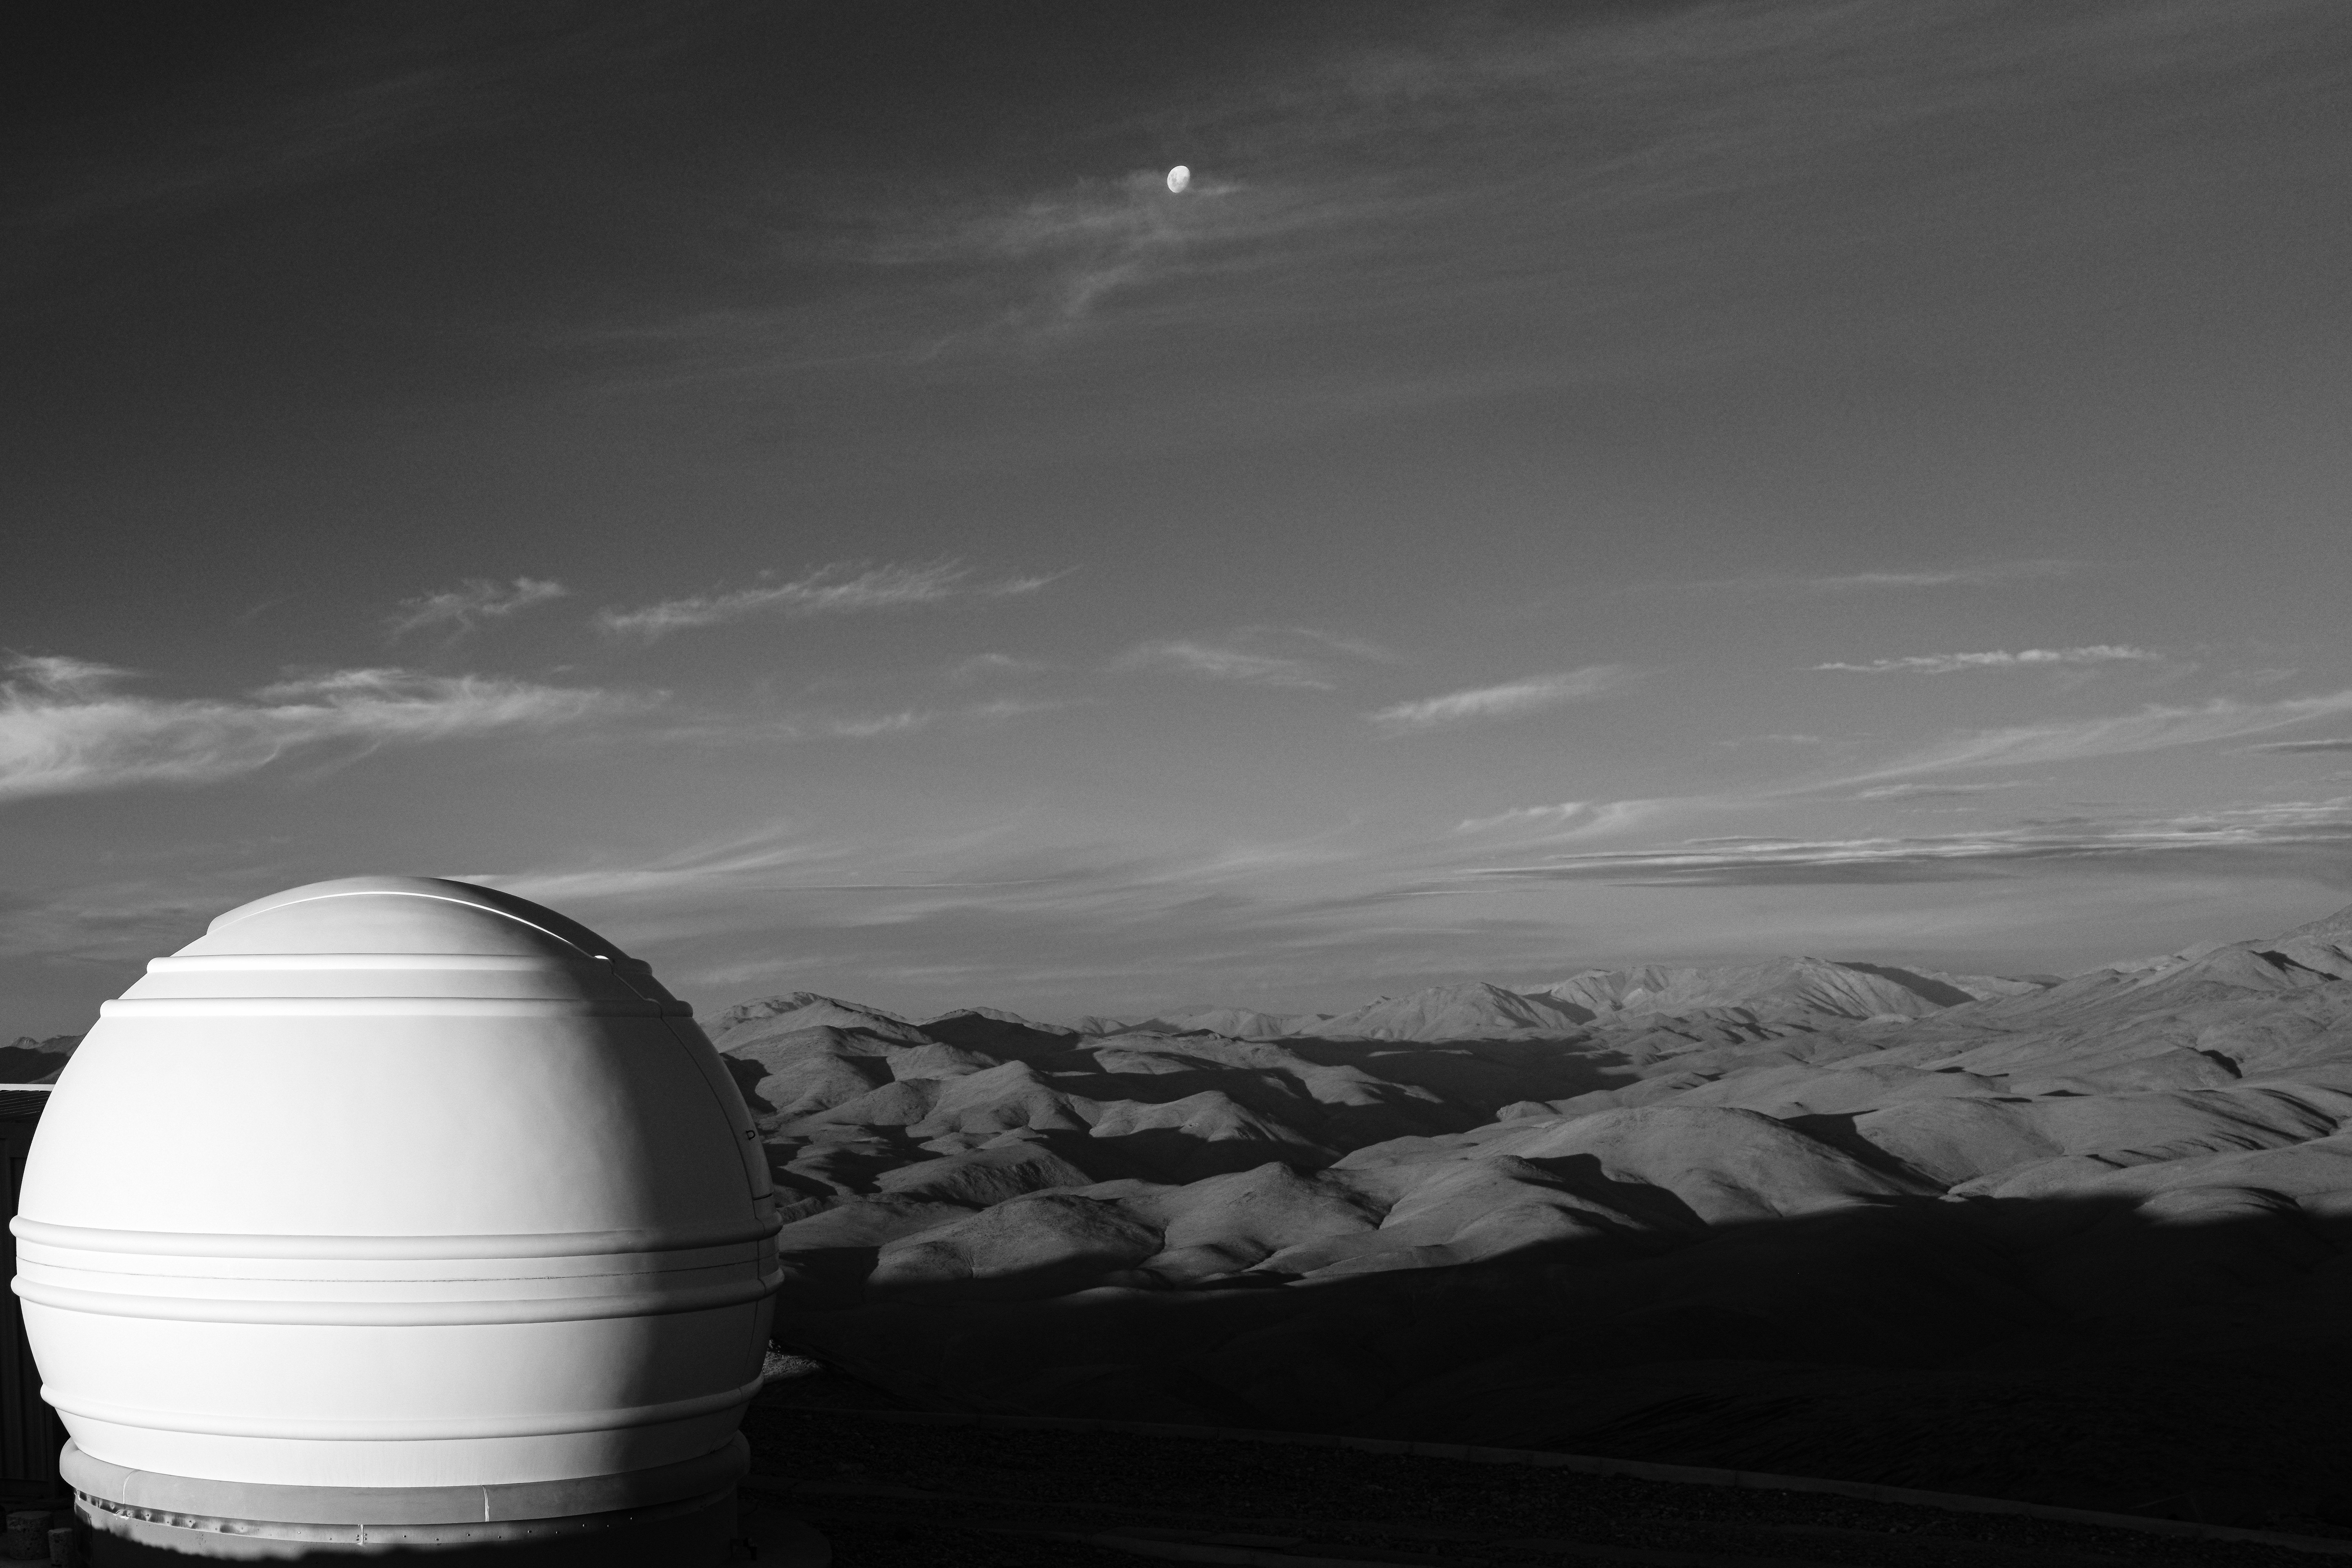

An ExTrA sphere

Two sunlit spheres can be seen in today's Picture of the Week. While these orbs share similarities in their shape and in being illuminated by the same star, they are vastly different. The one farthest away from the camera, hiding behind the clouds, is our own Moon, the Earth's only natural satellite. The other object is the dome of a telescope at ESO's La Silla Observatory, located in the outskirts of the Atacama Desert, in northern Chile.

The telescope is one of the three in the French project Exoplanets in Transits and their Atmospheres (ExTrA). ExTrA is focused on detecting Earth-sized worlds in the Milky Way. It relies on the transit method, where planets block a fraction of the light from the star they orbit when passing between it and Earth, just like a partial eclipse. ExTrA centres on worlds orbiting red dwarfs –– stars much smaller, colder and dimmer than the Sun. Because red dwarfs are small, planets crossing in front of them block more light, making them easier to find than planets orbiting regular stars.

Who knows, perhaps some of these planets may look as otherworldly as the landscape of this picture. “These places compel me every time to think about our position in the Universe, putting my life ‘in context’ so to say,” says the photographer, ESO astronomer Luca Sbordone. “It always brings me peace.”

Credit: L. Sbordone/ESO